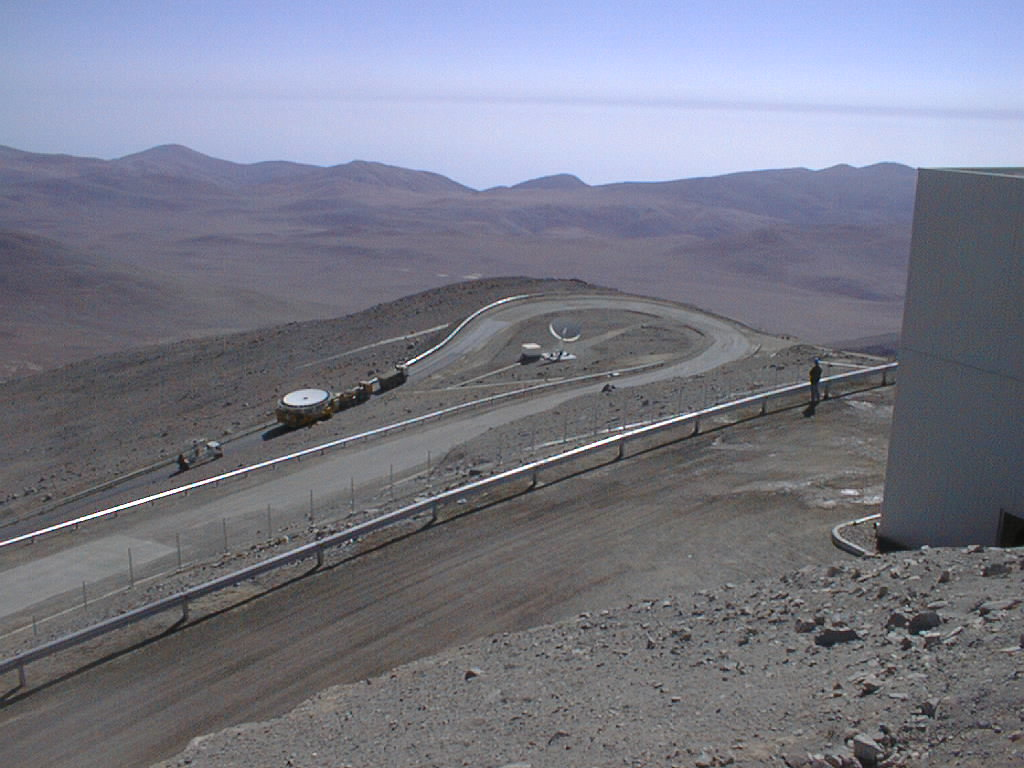

Installation of M1 cell with dummy mirror on VLT UT2

The M1 Cell on the road towards the top of Paranal. The wall of the VLT Control Building is seen to the right. (Photo obtained on December 12, 1998).

Credit: ESO